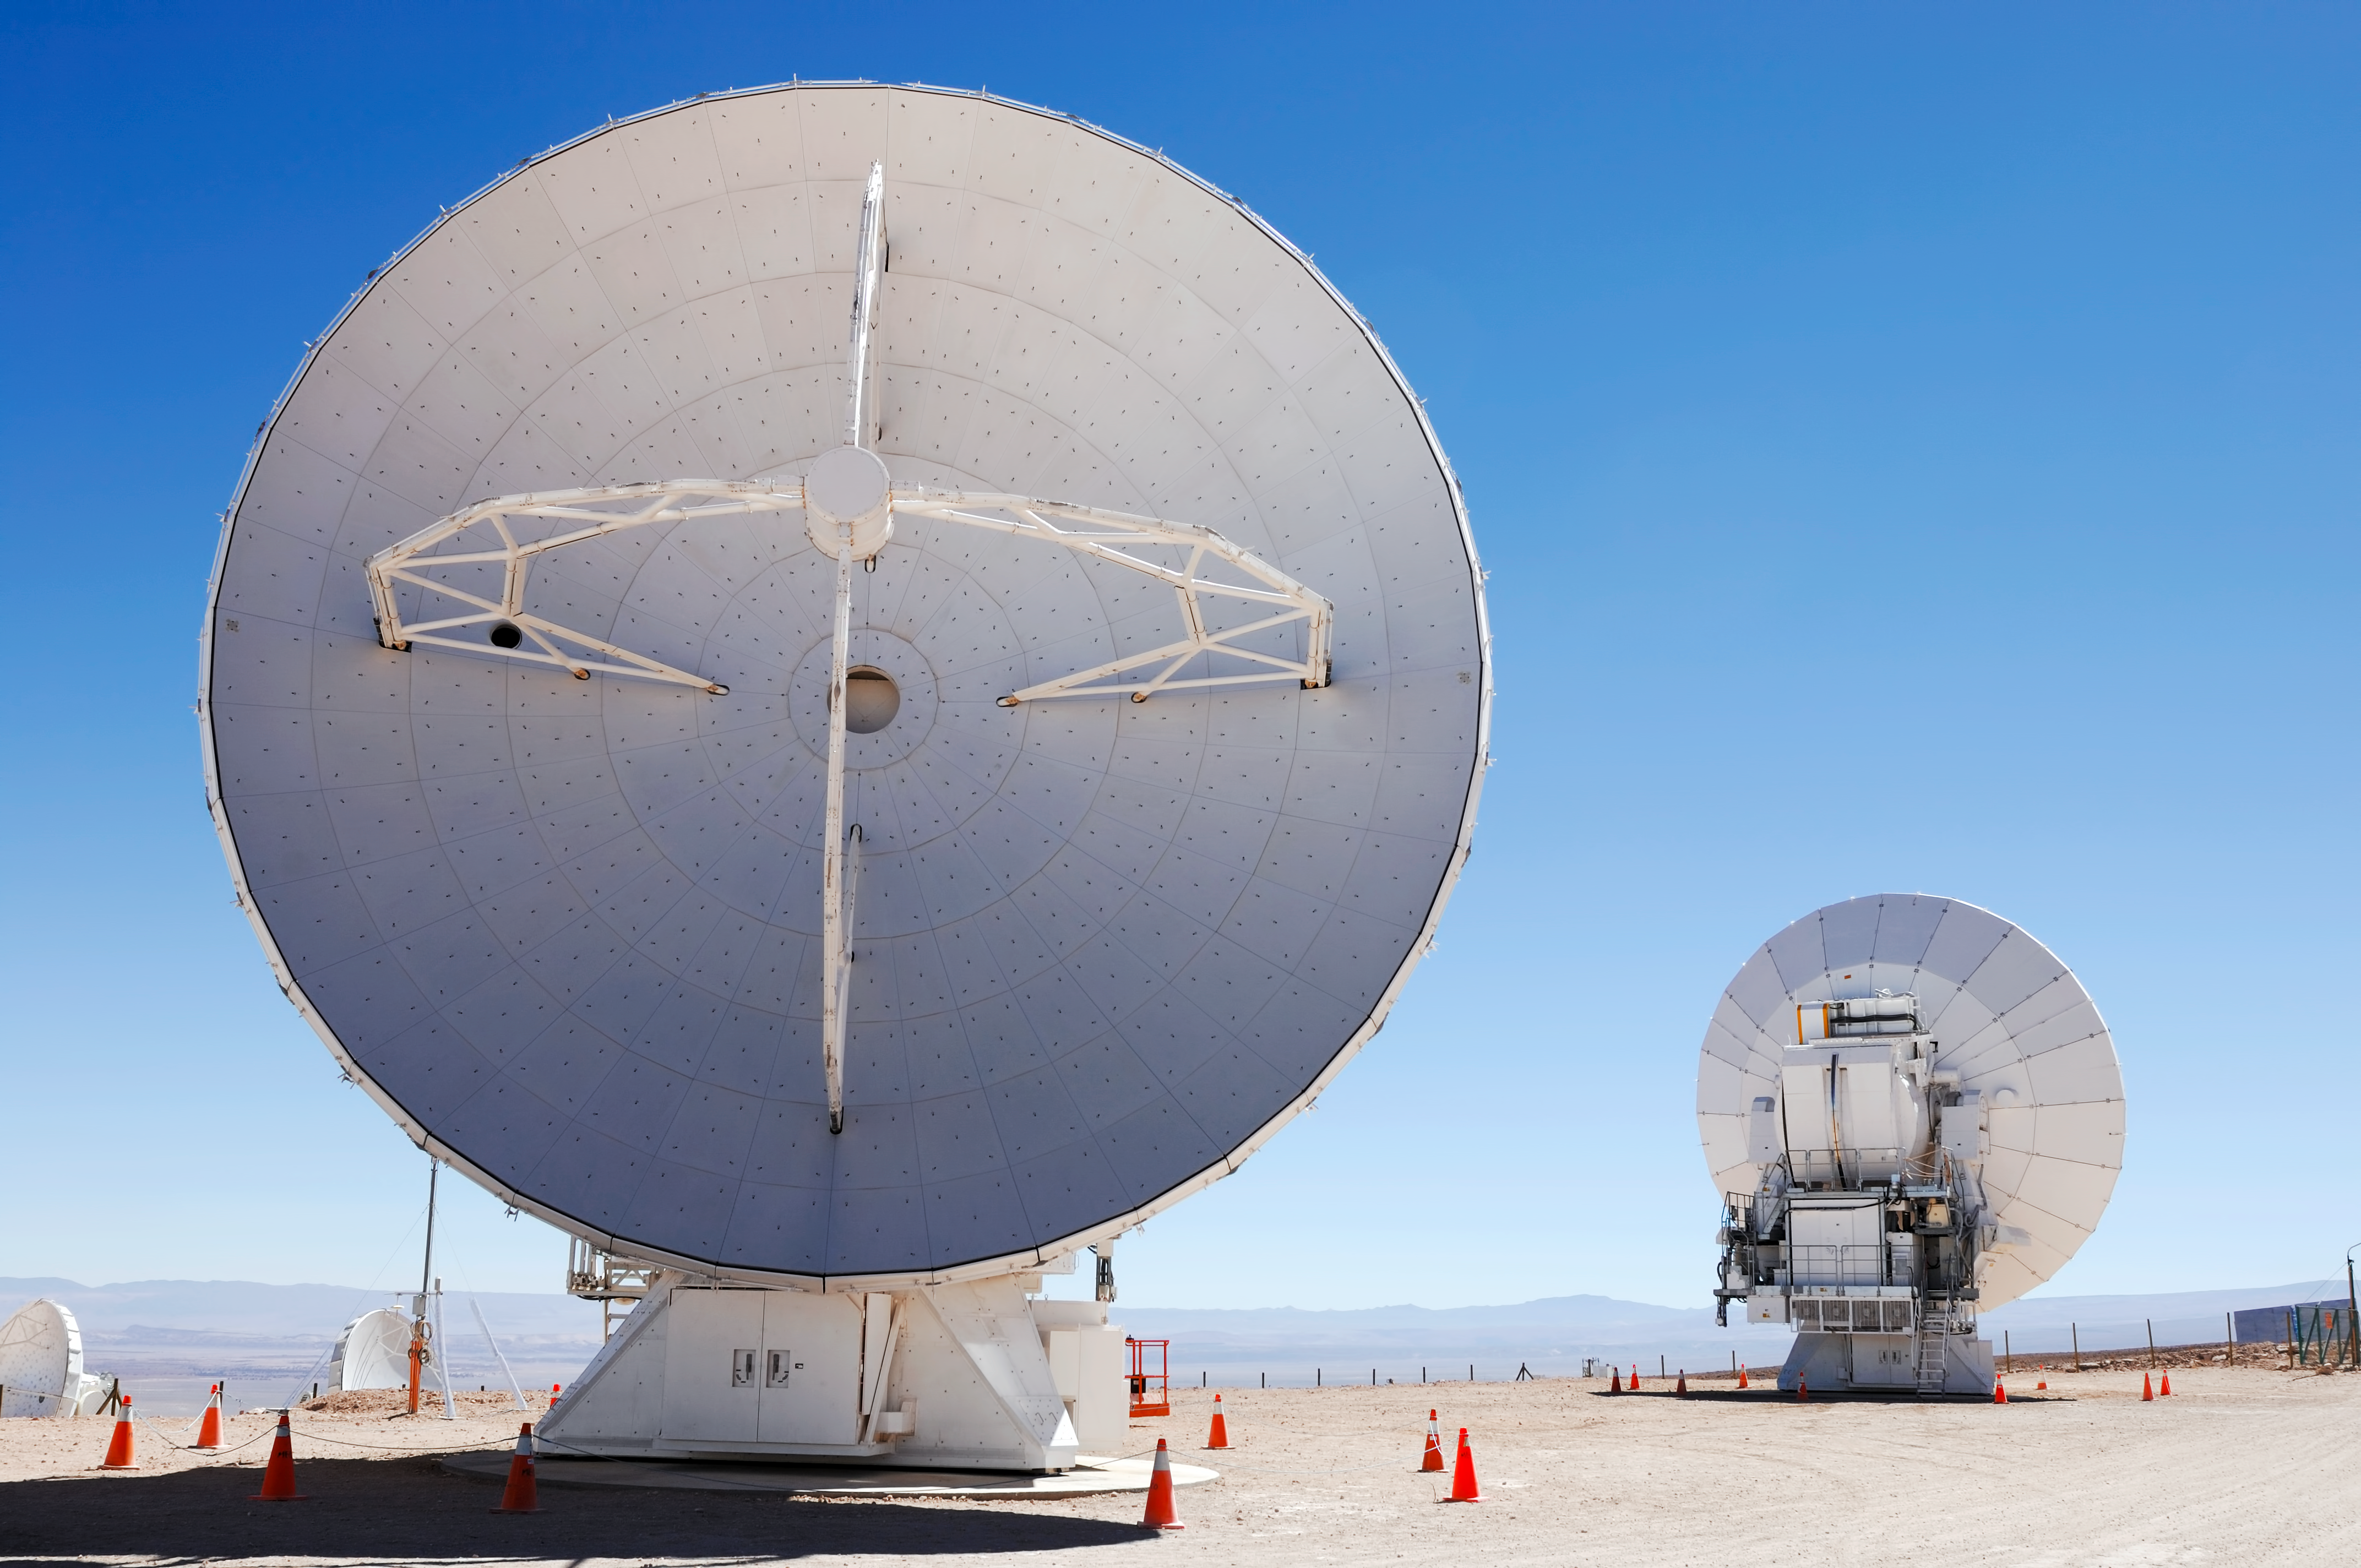

ALMA antennas at the OSF

Antennas for the Atacama Large Millimeter Array (ALMA) in Chile are waiting at the 2900 metre OSF for their turn to go up into the ALMA array.

Credit: ESO/F.Kamphues